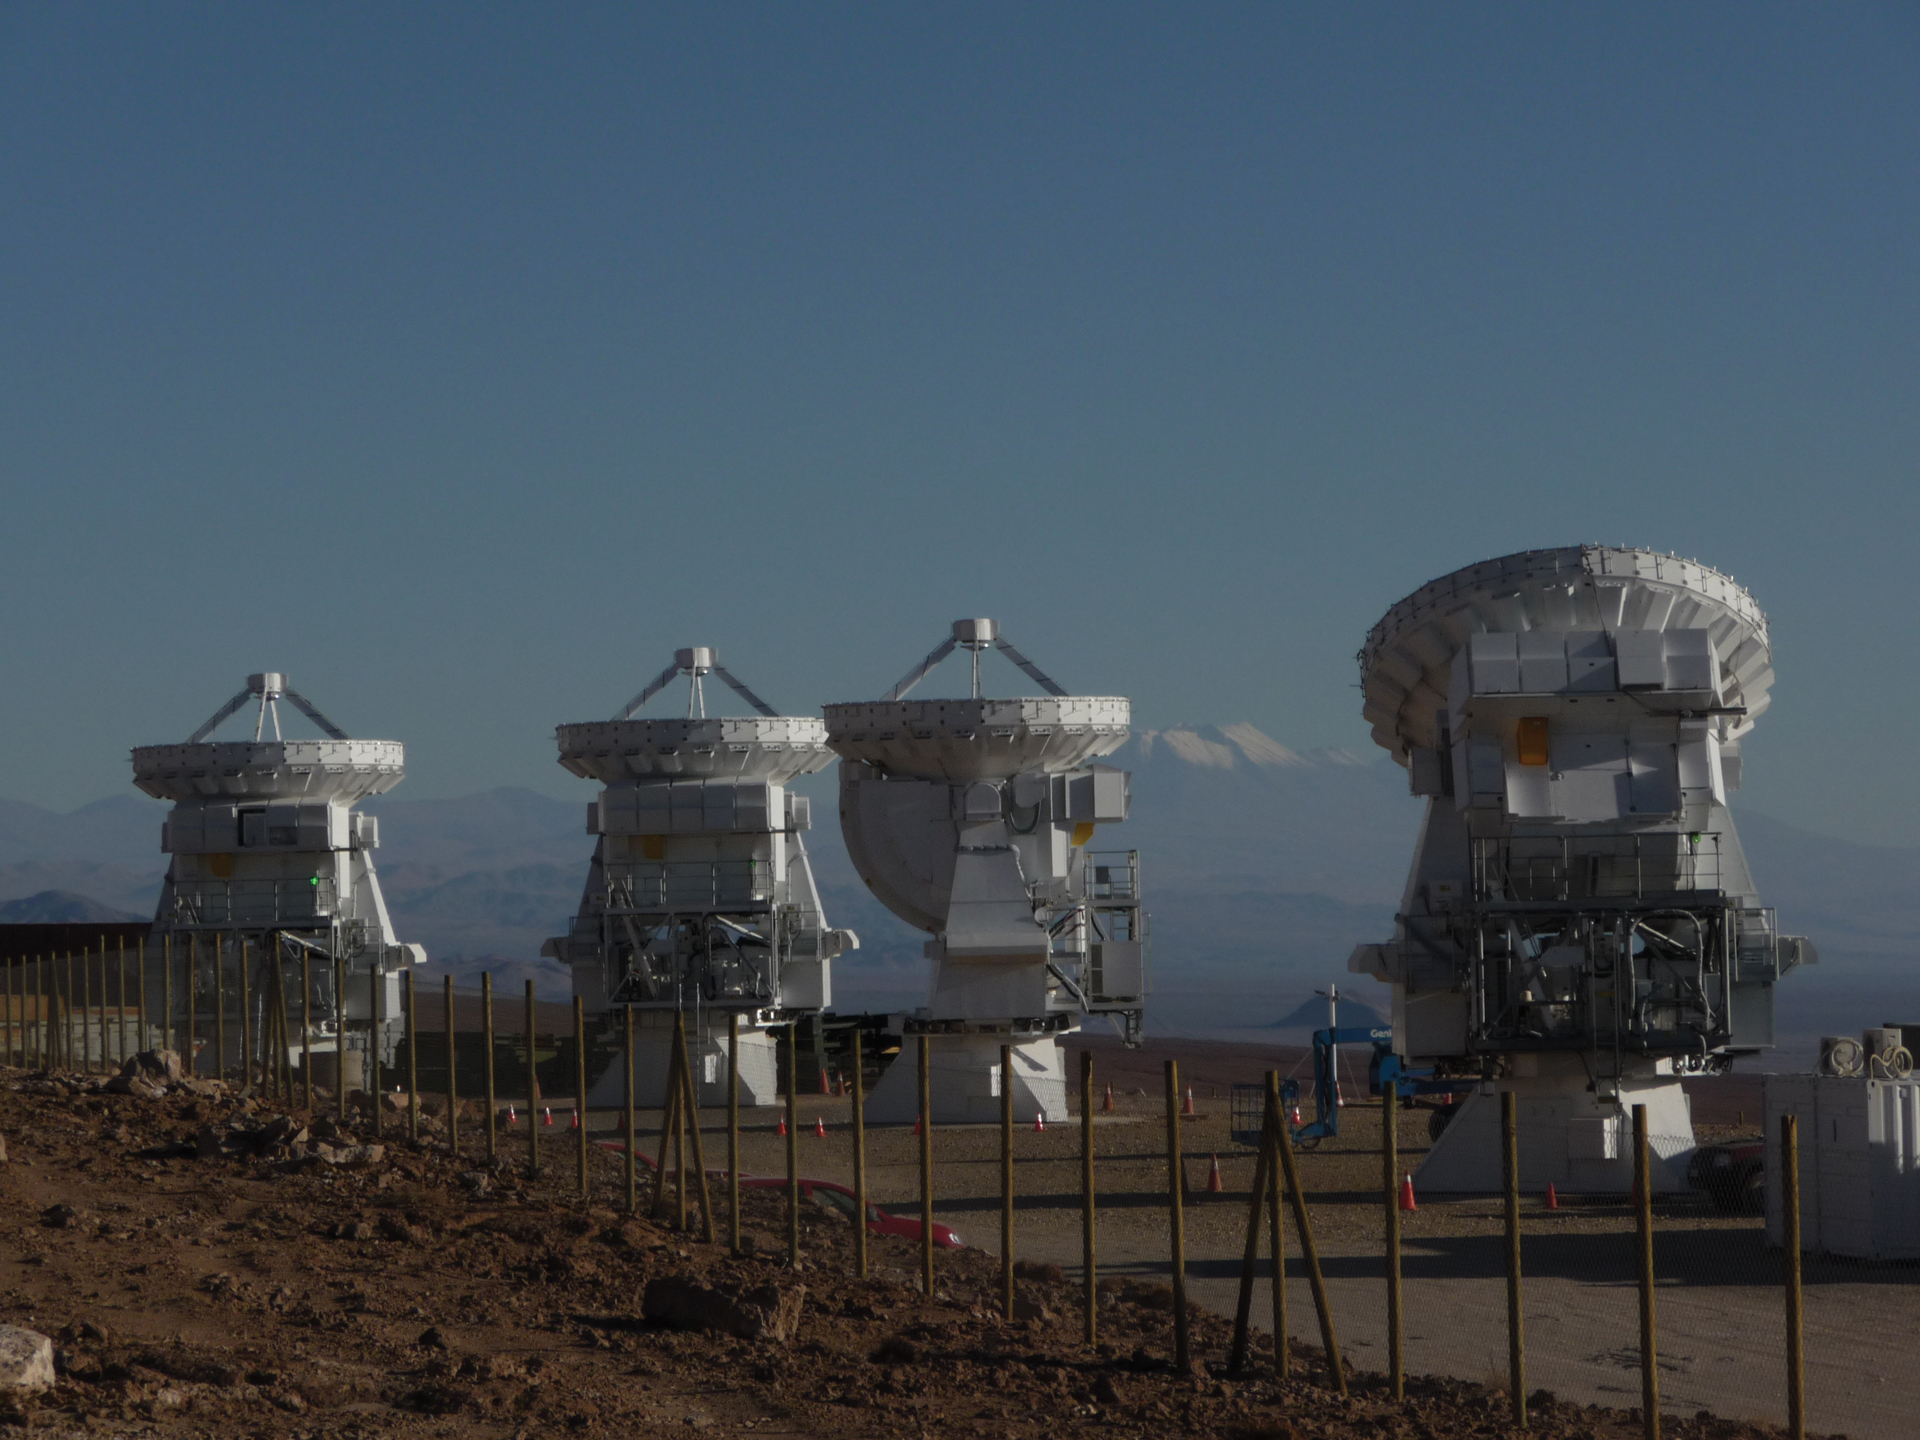

A Quartet of 7-meter Antennas

Four 7-meter Japanese ALMA telescopes are being readied for final testing and acceptance by ALMA at the Operations Support Facility in northern Chile in March 2011.

Credit: NRAO/AUI/NSF